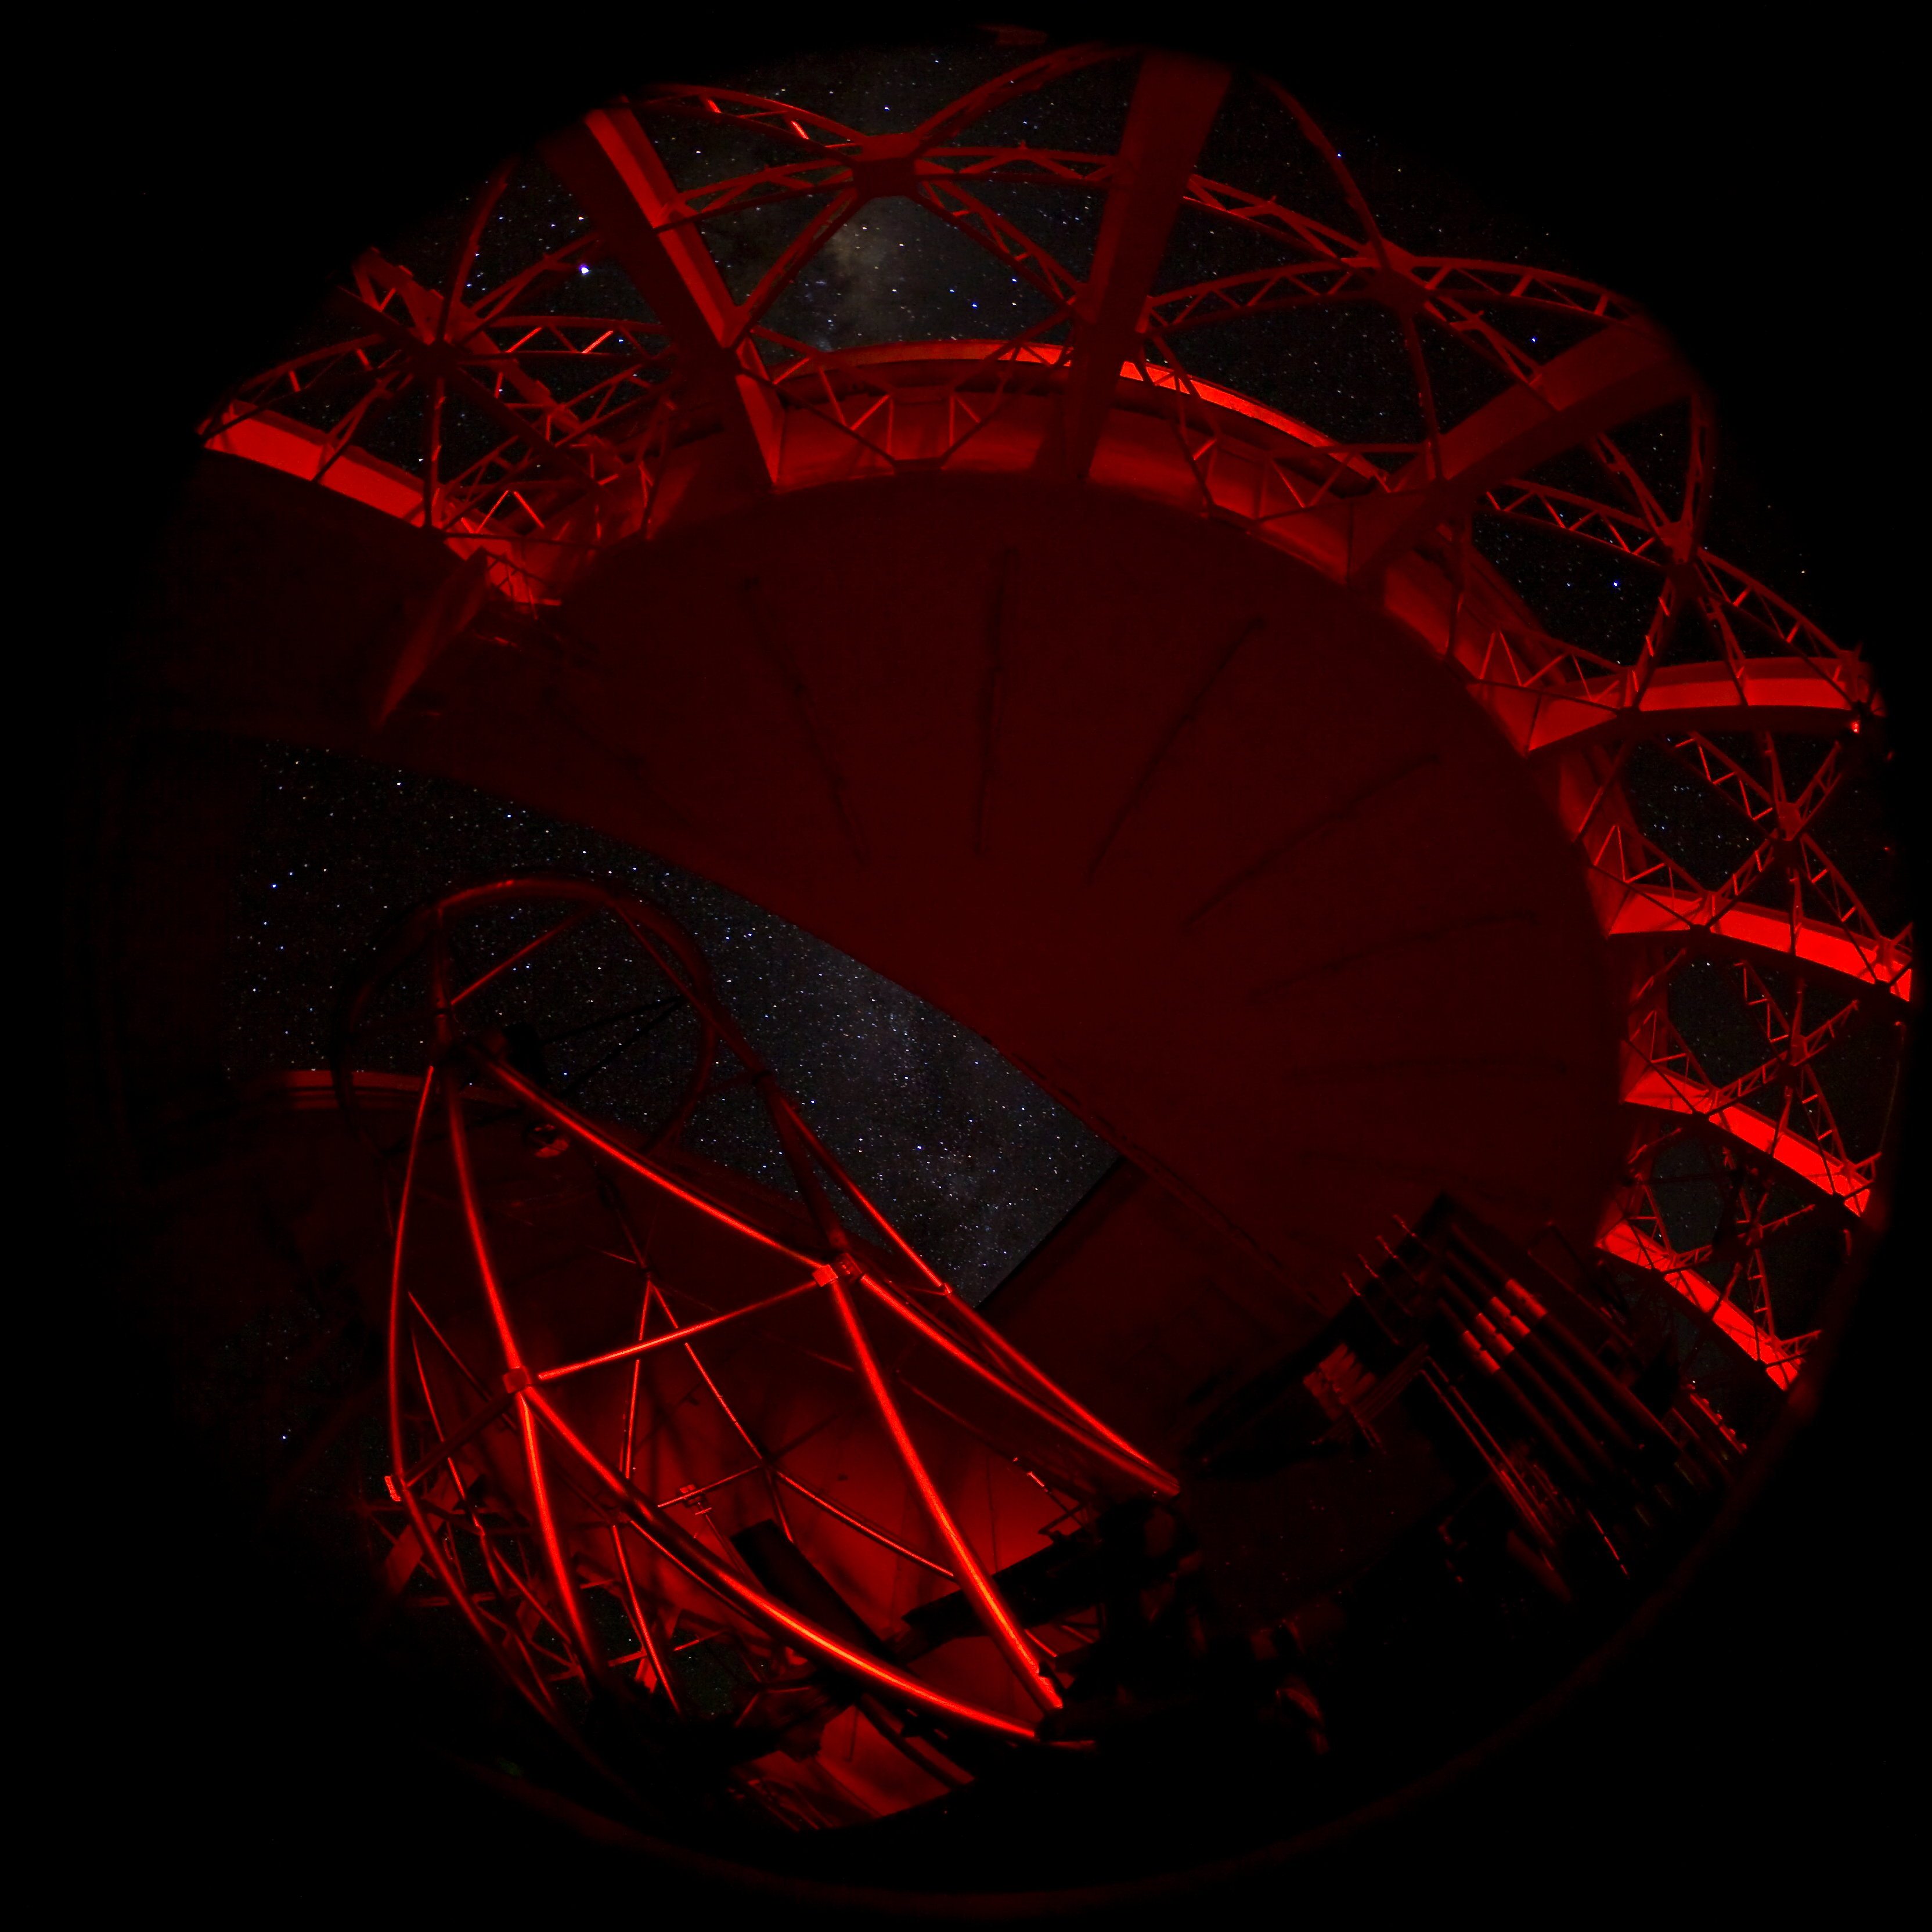

Gemini North Red Interior

A view of the Gemini North telescope structure as seen with a red light source.

Credit: International Gemini Observatory